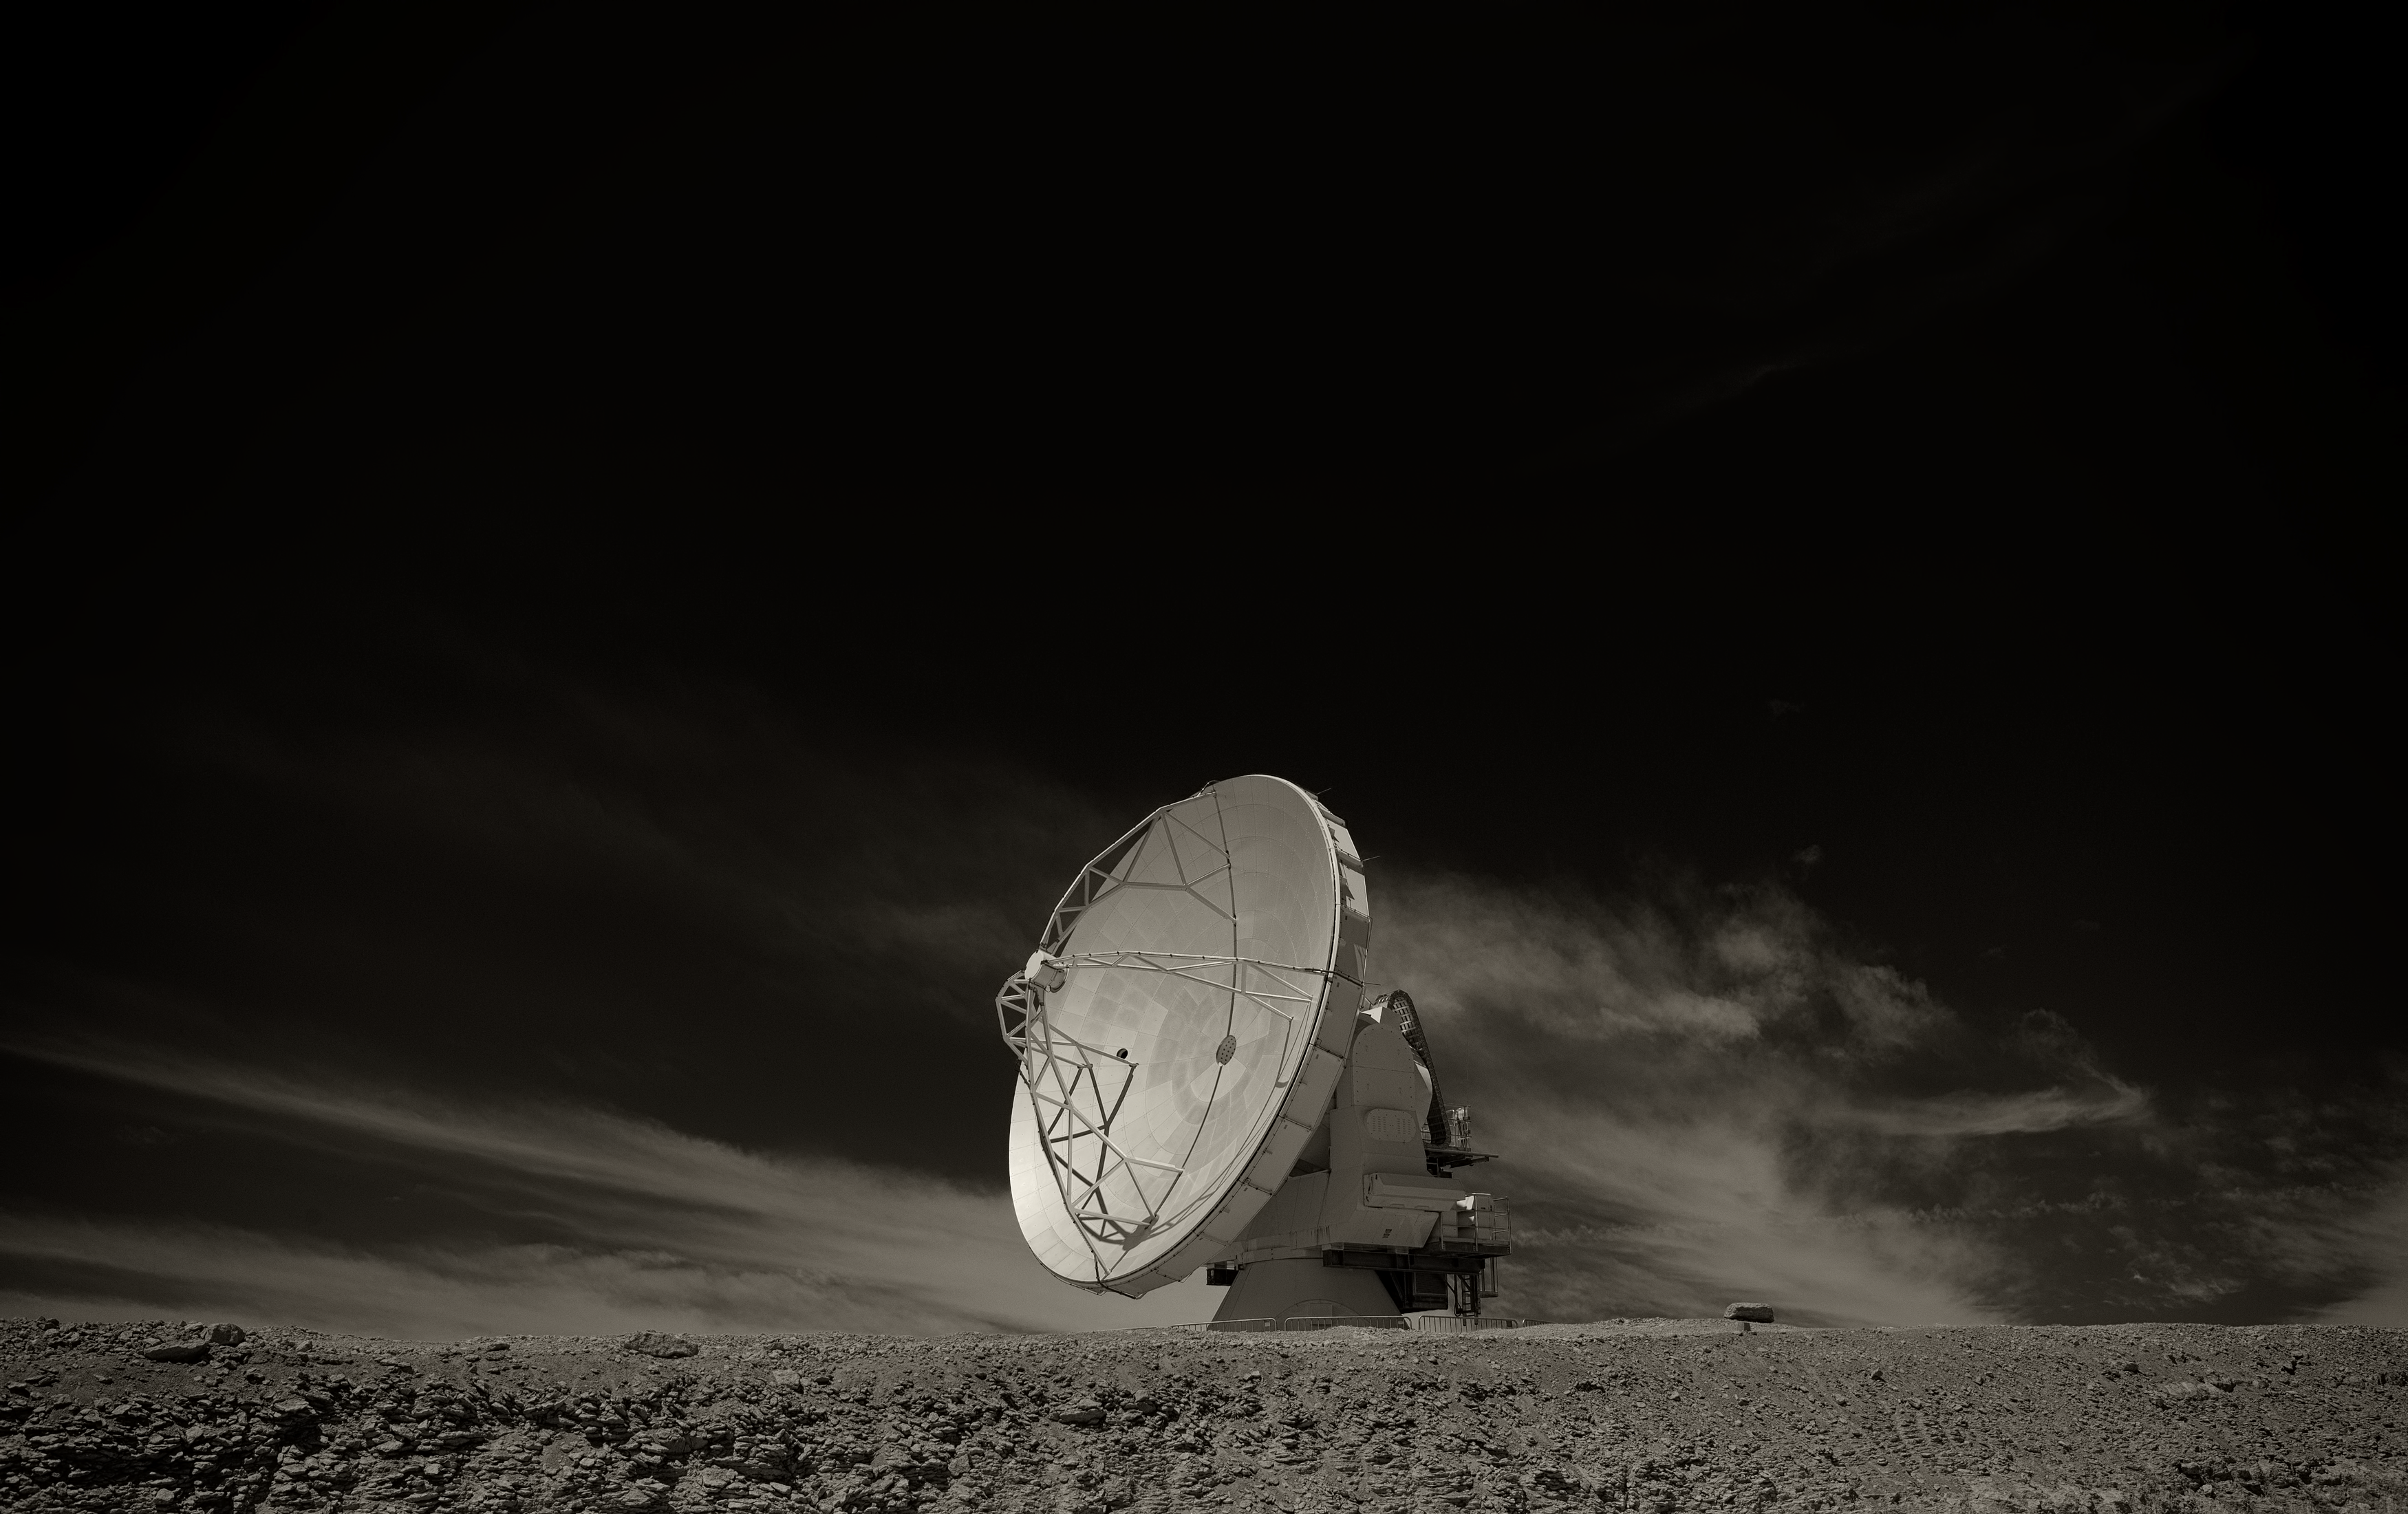

ALMA antenna

Image of one of the antennas of the Atacama Large Millimeter/submillimeter Array (ALMA), the largest astronomy project in existence, located at the Chajnantor Plateau in the Chilean Andes. The image was taken by Stefan Seip, one of the ESO Photo Ambassadors.

Credit: ESO/S. Seip